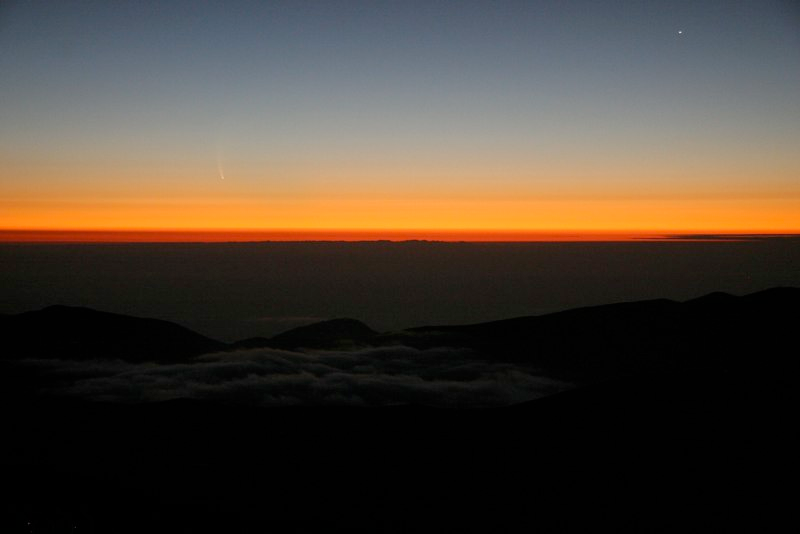

Comet McNaught

Images collected by ESO staff of the very bright comet McNaught that was visible in Europe early January 2007 and is presently visible from the Southern Hemisphere.

Credit: ESO